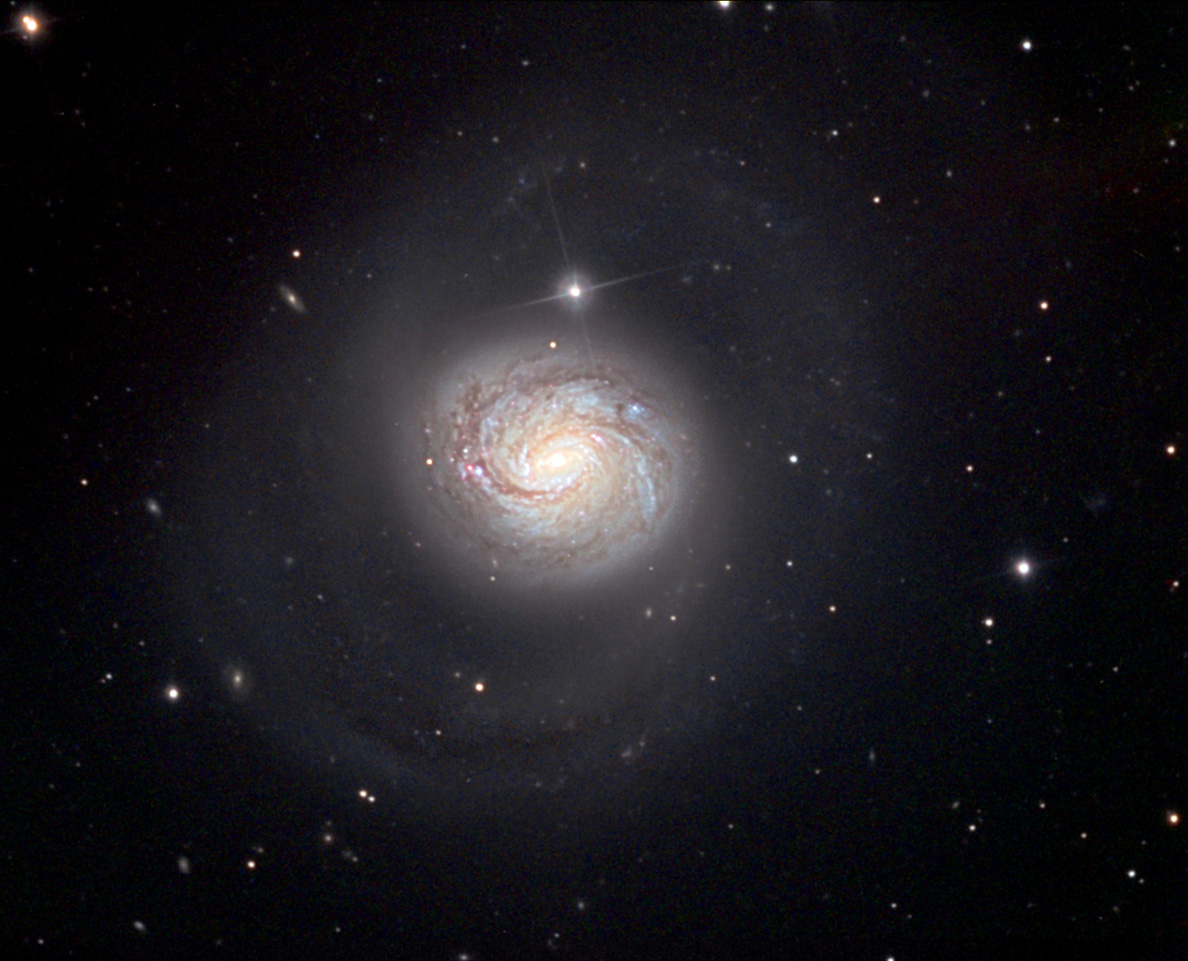

M77

M77 is a tremendous galaxy in the constellation of Cetus. It is over 170,000 light years across (the largest Messier galaxy) and over 49 million light years away. In this image you can see the very bright center and if you dim the lights in the room you can just make out the very dim outer arms. M77 is also remarkable because its central region emits copious amounts of energy. It is believed that the only source that could generate this amount of energy is a supermassive blackhole (as if a run-of-the-mill blackhole wasn't enough). In fact, the entire nucleus of this galaxy changes in brightness in a period of less than a week!. An energetic galaxy such as this falls into a special category called Seyfert galaxies (named after the discoverer Carl Seyfert). The galaxy is also a very strong radio source (for the reasons above). There have been more astronomical papers written about this galaxy than any others!

This image was taken as part of Advanced Observing Program (AOP) program at Kitt Peak Visitor Center during 2014.

Credit: KPNO/NOIRLab/NSF/AURA/Francois and Shelley Pelletier/Adam Block